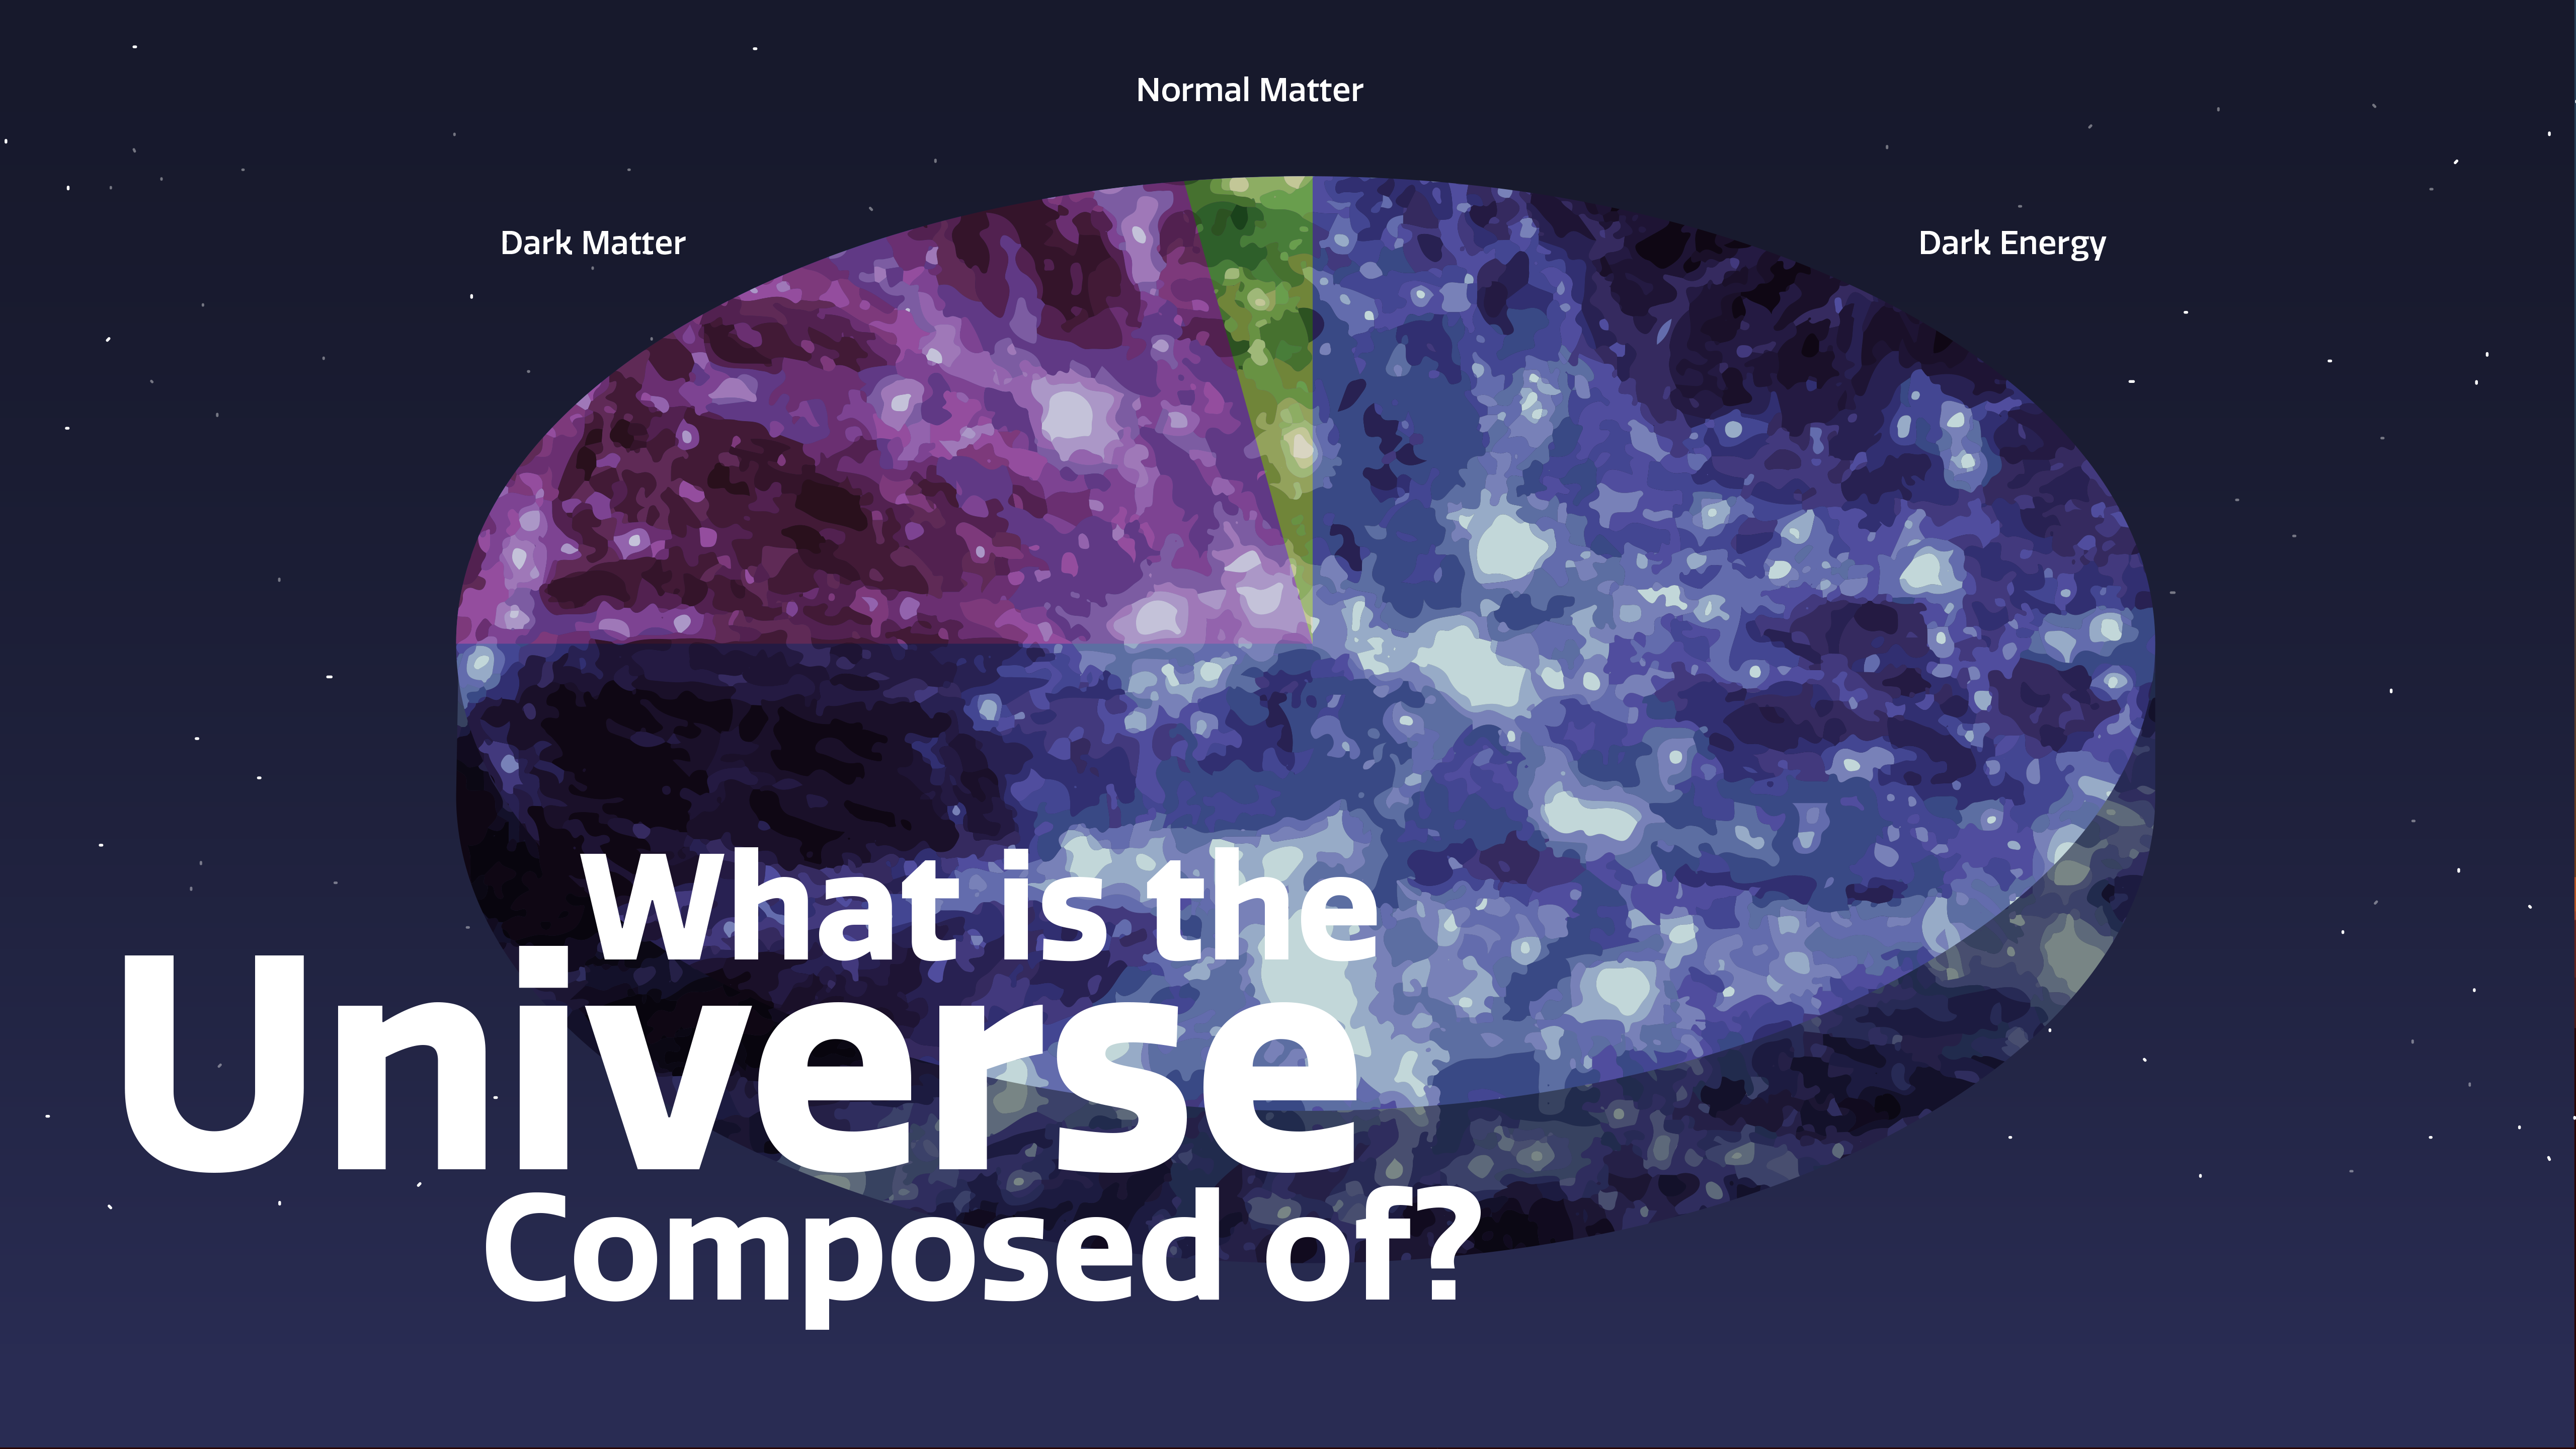

What is the Universe Made of?

Part of the Foundational Diagrams collection.

Credit: NOIRLab/NSF/AURA/P. Marenfeld